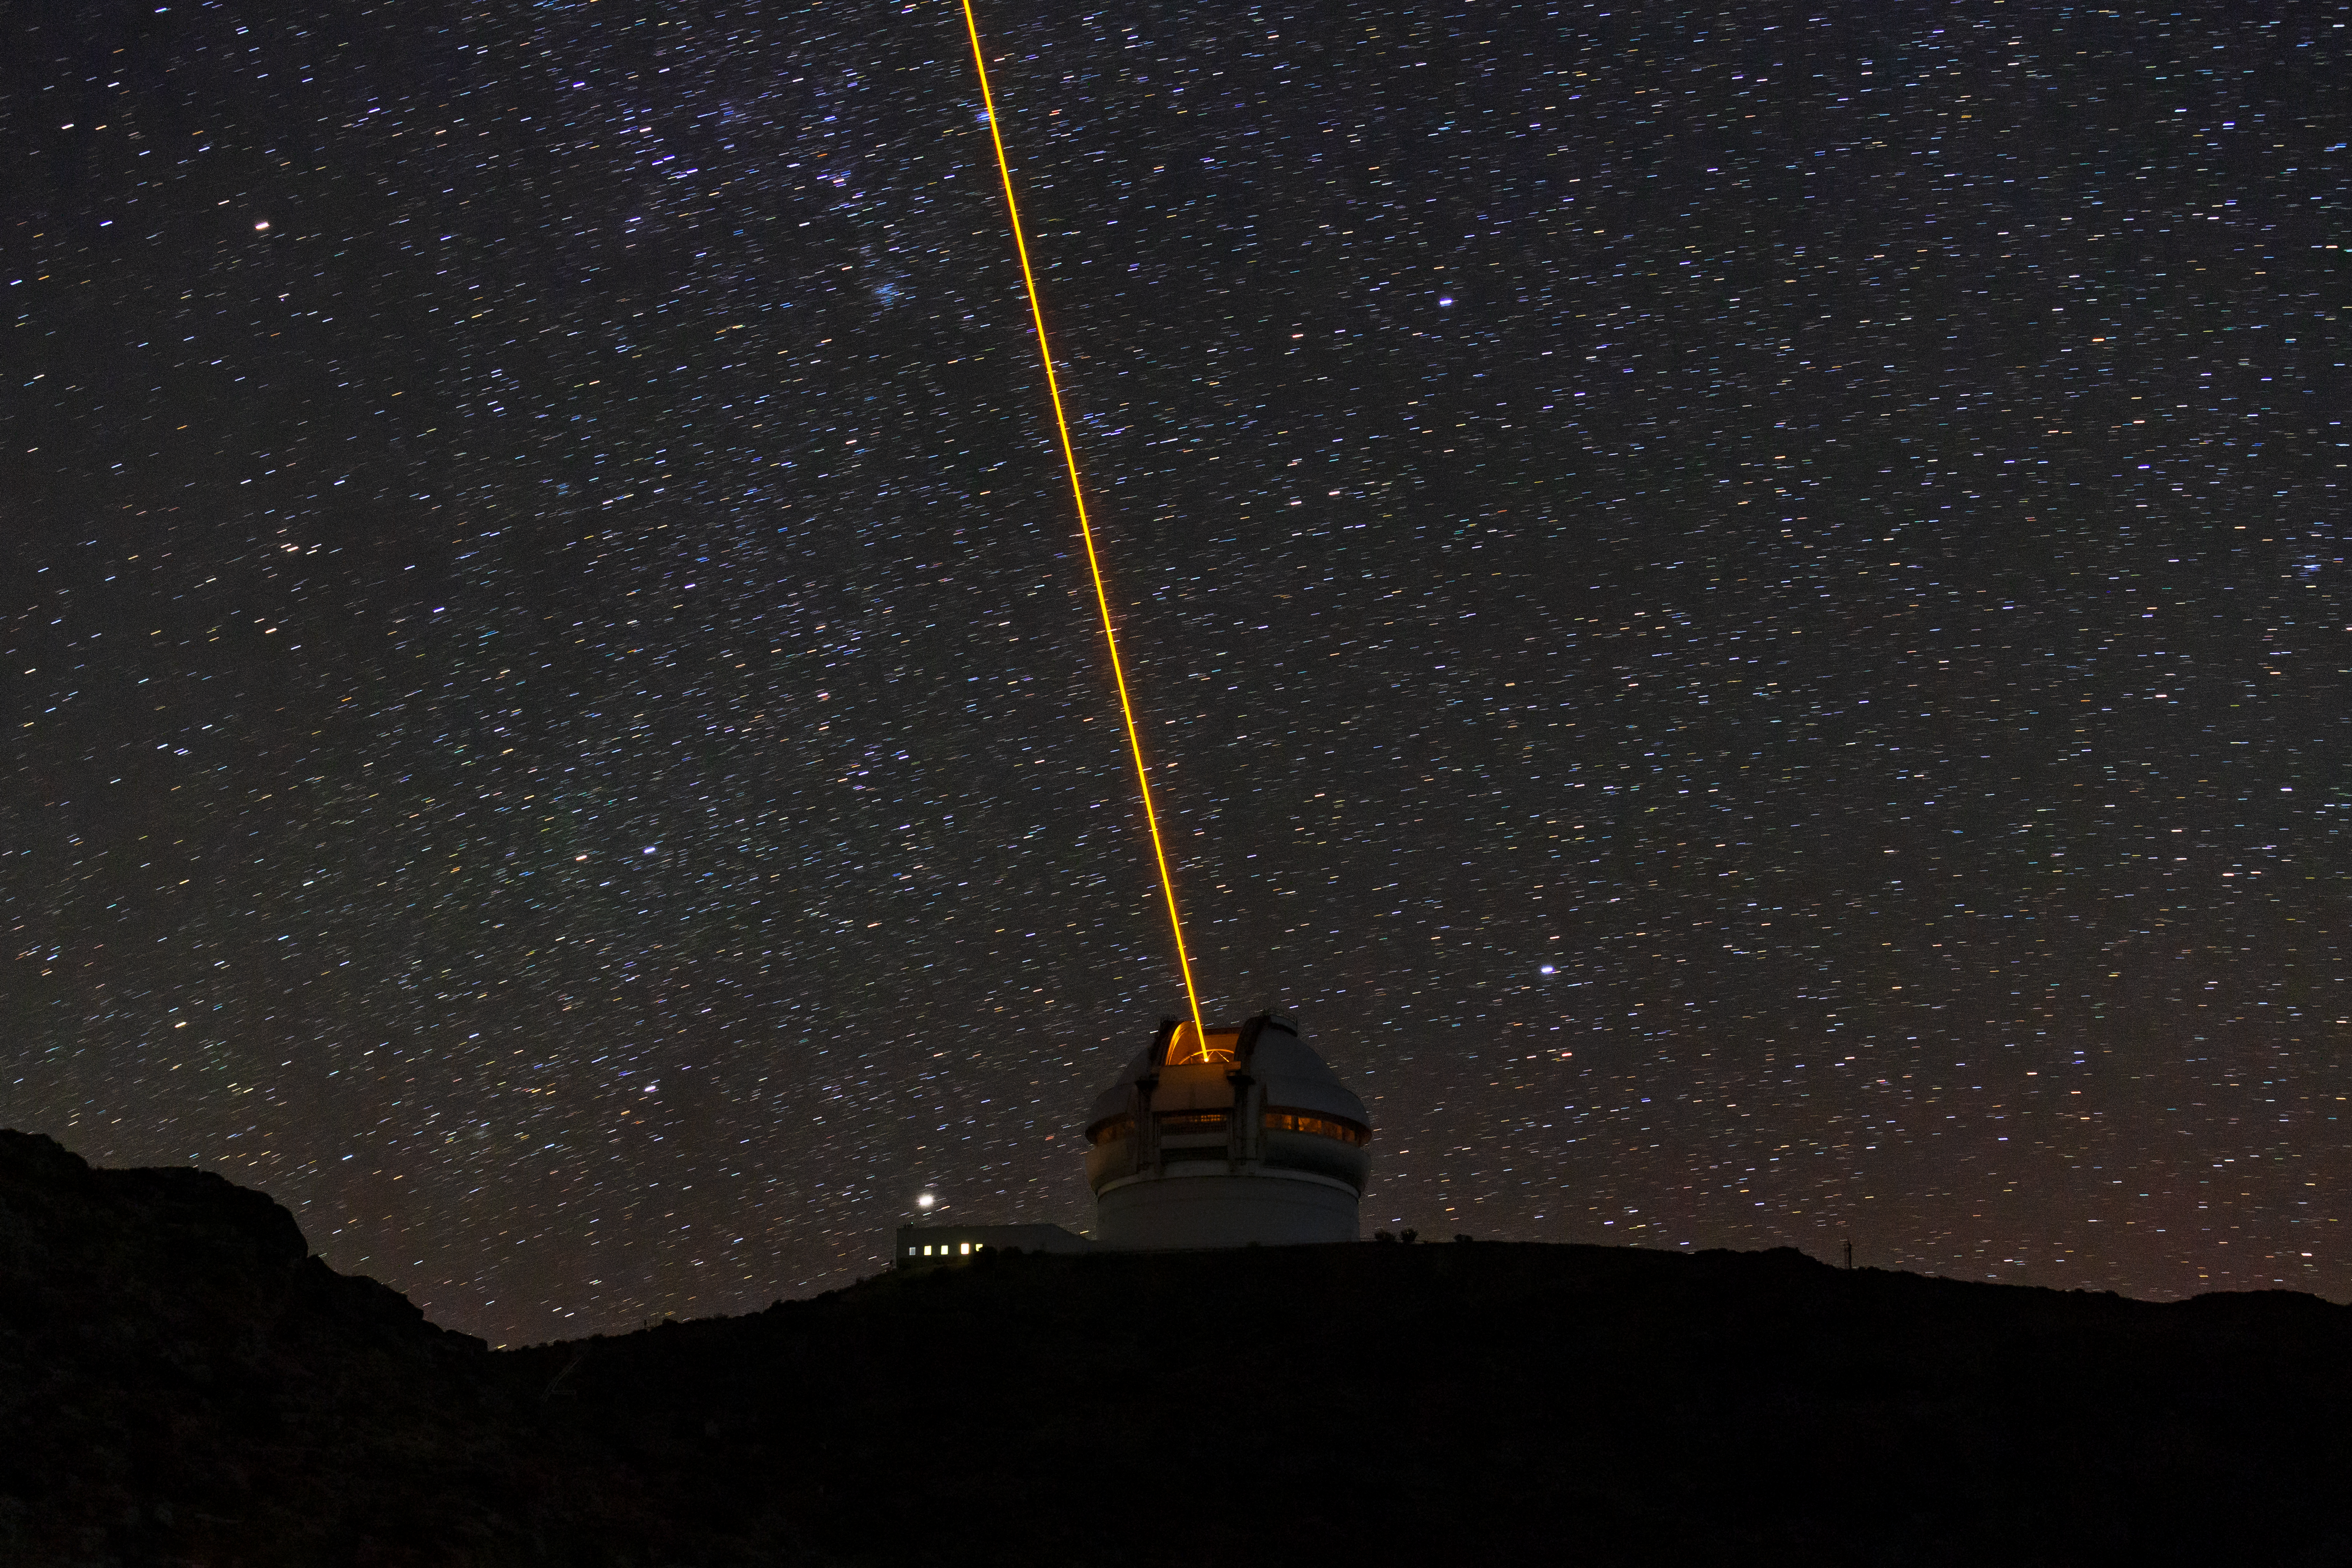

Gemini South's Laser Guide System

This photo shows Gemini South's laser guide star system in action. The laser interacts with particles in the Earth's upper atmosphere and allow for real-time corrections of the telescope's optics to compensate for atmospheric turbulence. Gemini South is a part of the International Gemini Observatory, a program of NSF NOIRLab.

Credit: International Gemini Observatory/NOIRLab/AURA/NSF/M. Paredes